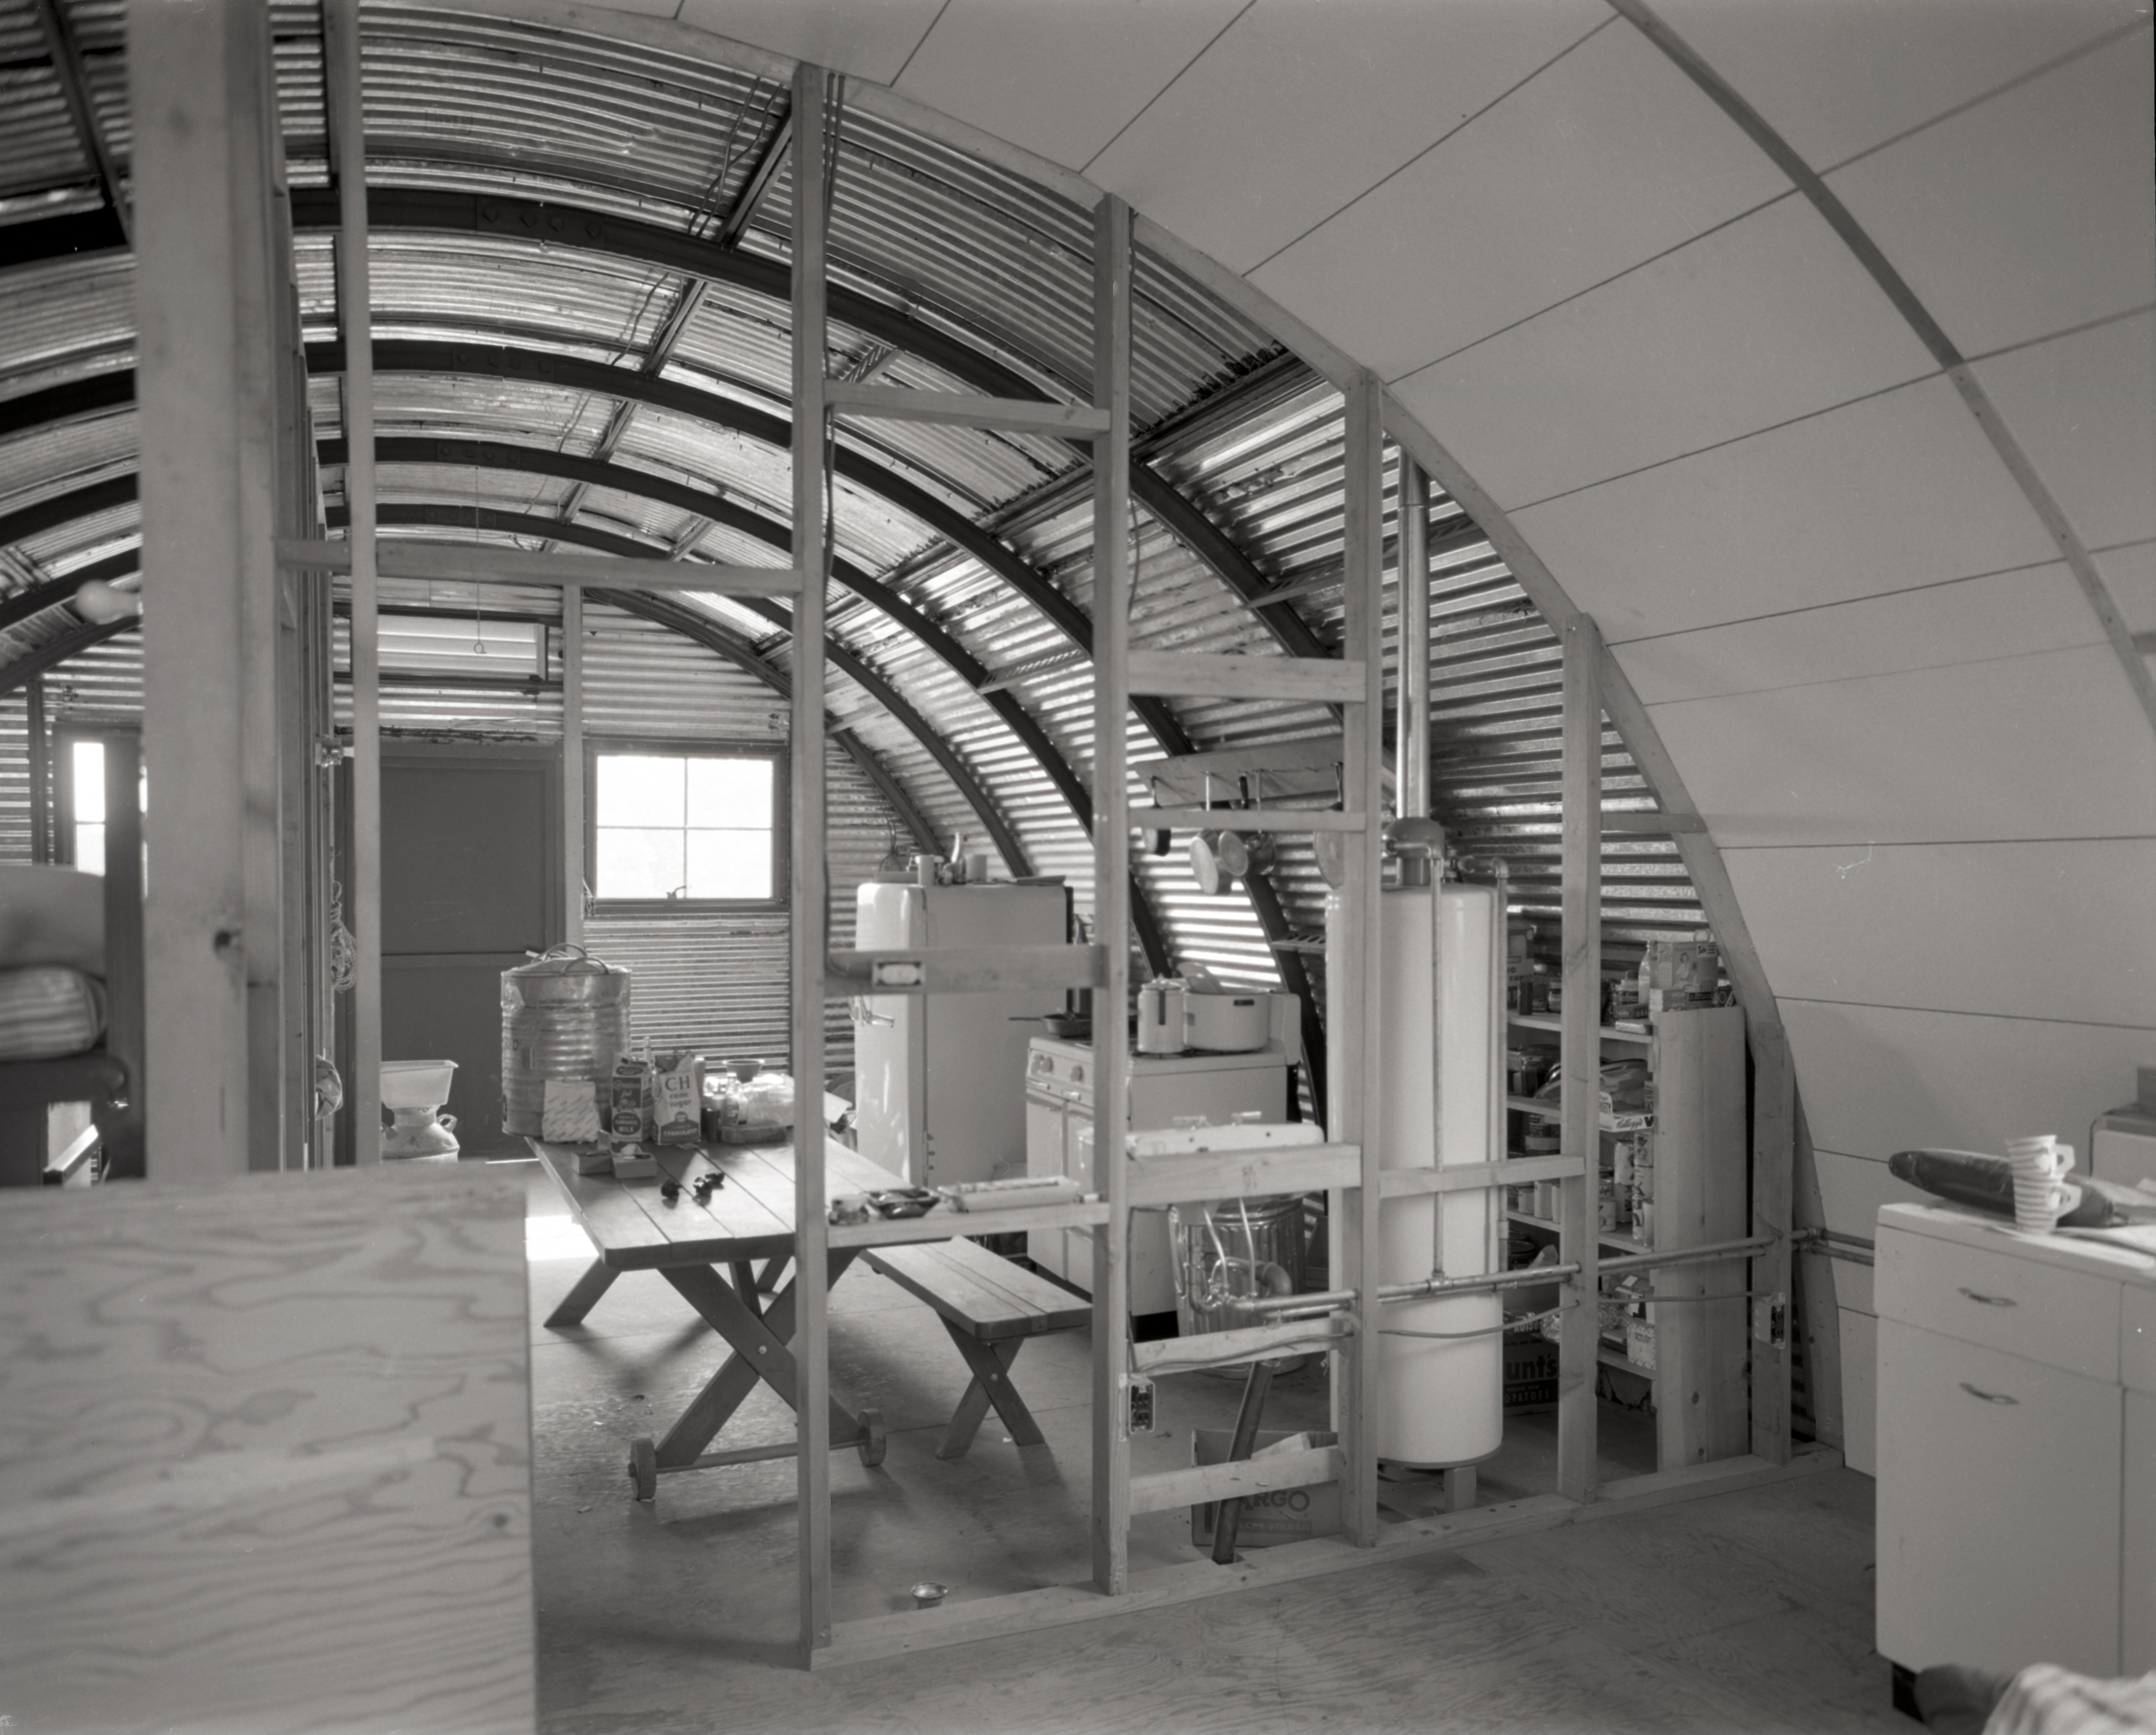

Quonset hut construction, Kitt Peak, 1958

This image is stored at NOIRLab Headquarters in Tucson, Arizona. For the original negative of this image, see KPNO Negatives envelope 366-370, 367. It was captured in 1958.

This image is shows the construction of a quonset hut on Kitt Peak.

This image is part of NSF NOIRLab’s historical archives.

Credit: KPNO/NOIRLab/NSF/AURA